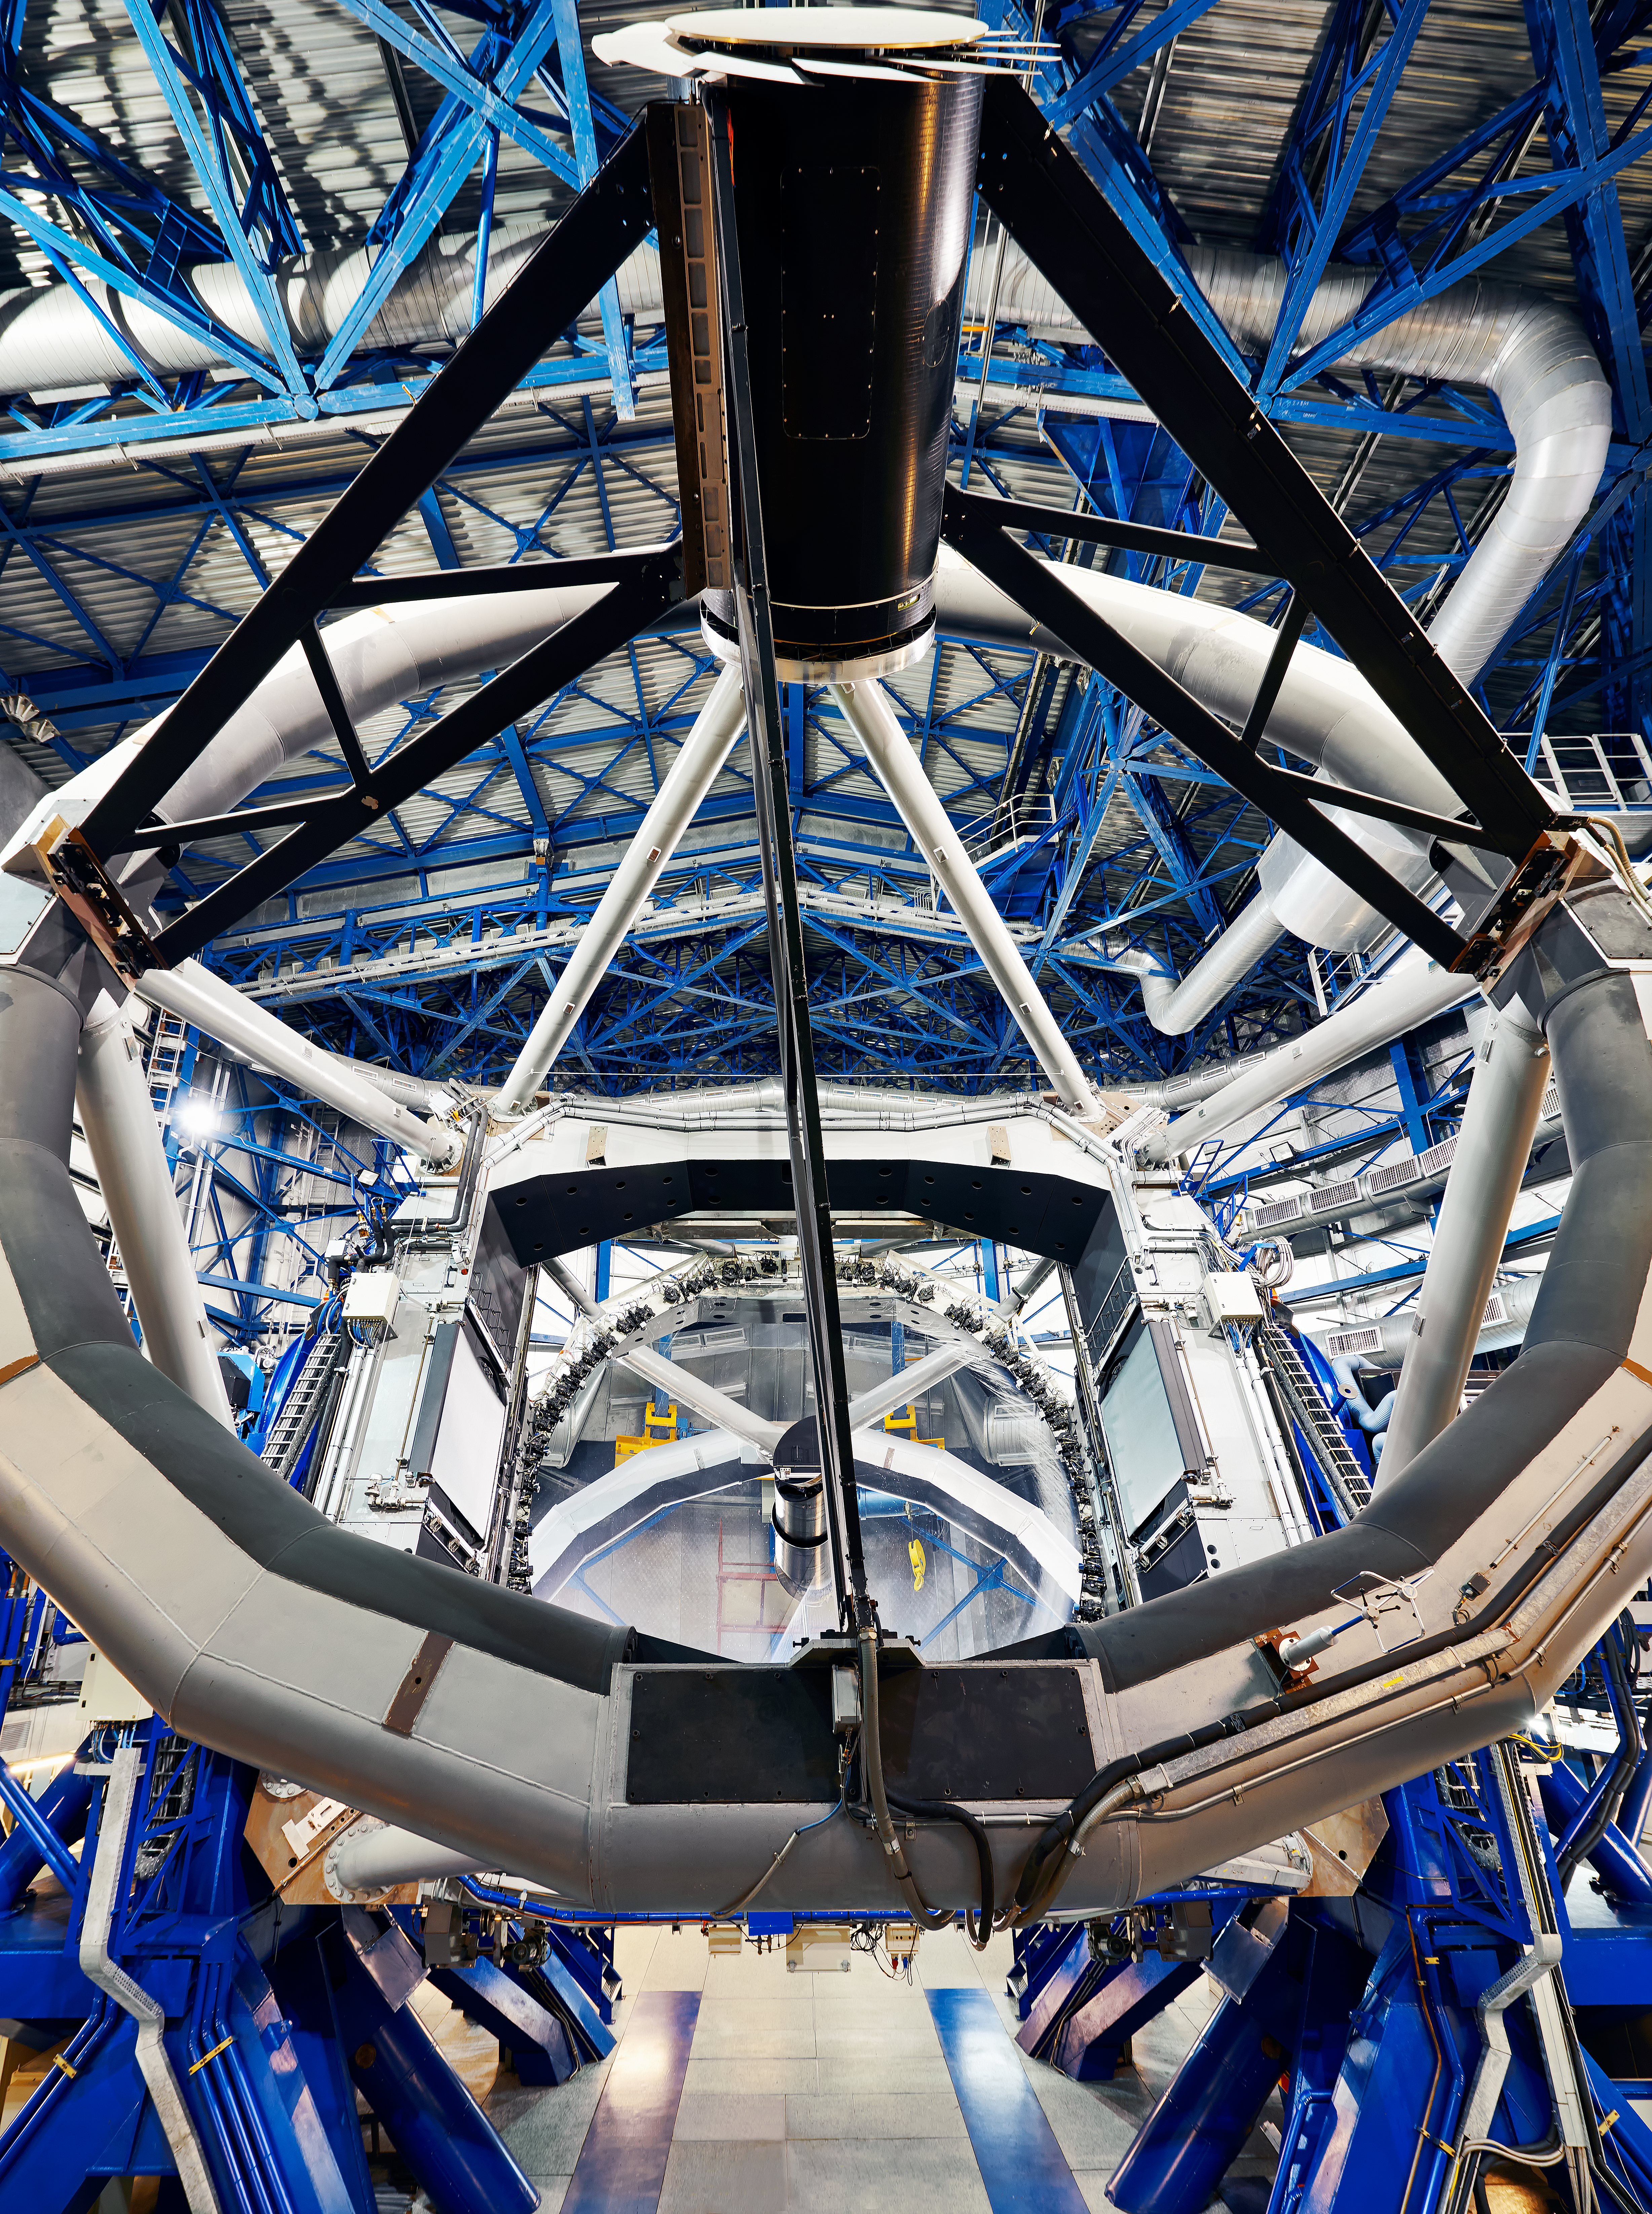

The top ring of a VLT Unit Telescope

The top ring of one of the Very Large Telescope array (VLT) Unit Telescopes is pictured here. The secondary mirror unit — the black cylinder — and a deployed sky baffle — the daisy-shaped fan-like structure — can be seen towards the top of the image.

Credit: Enrico Sacchetti/ESO